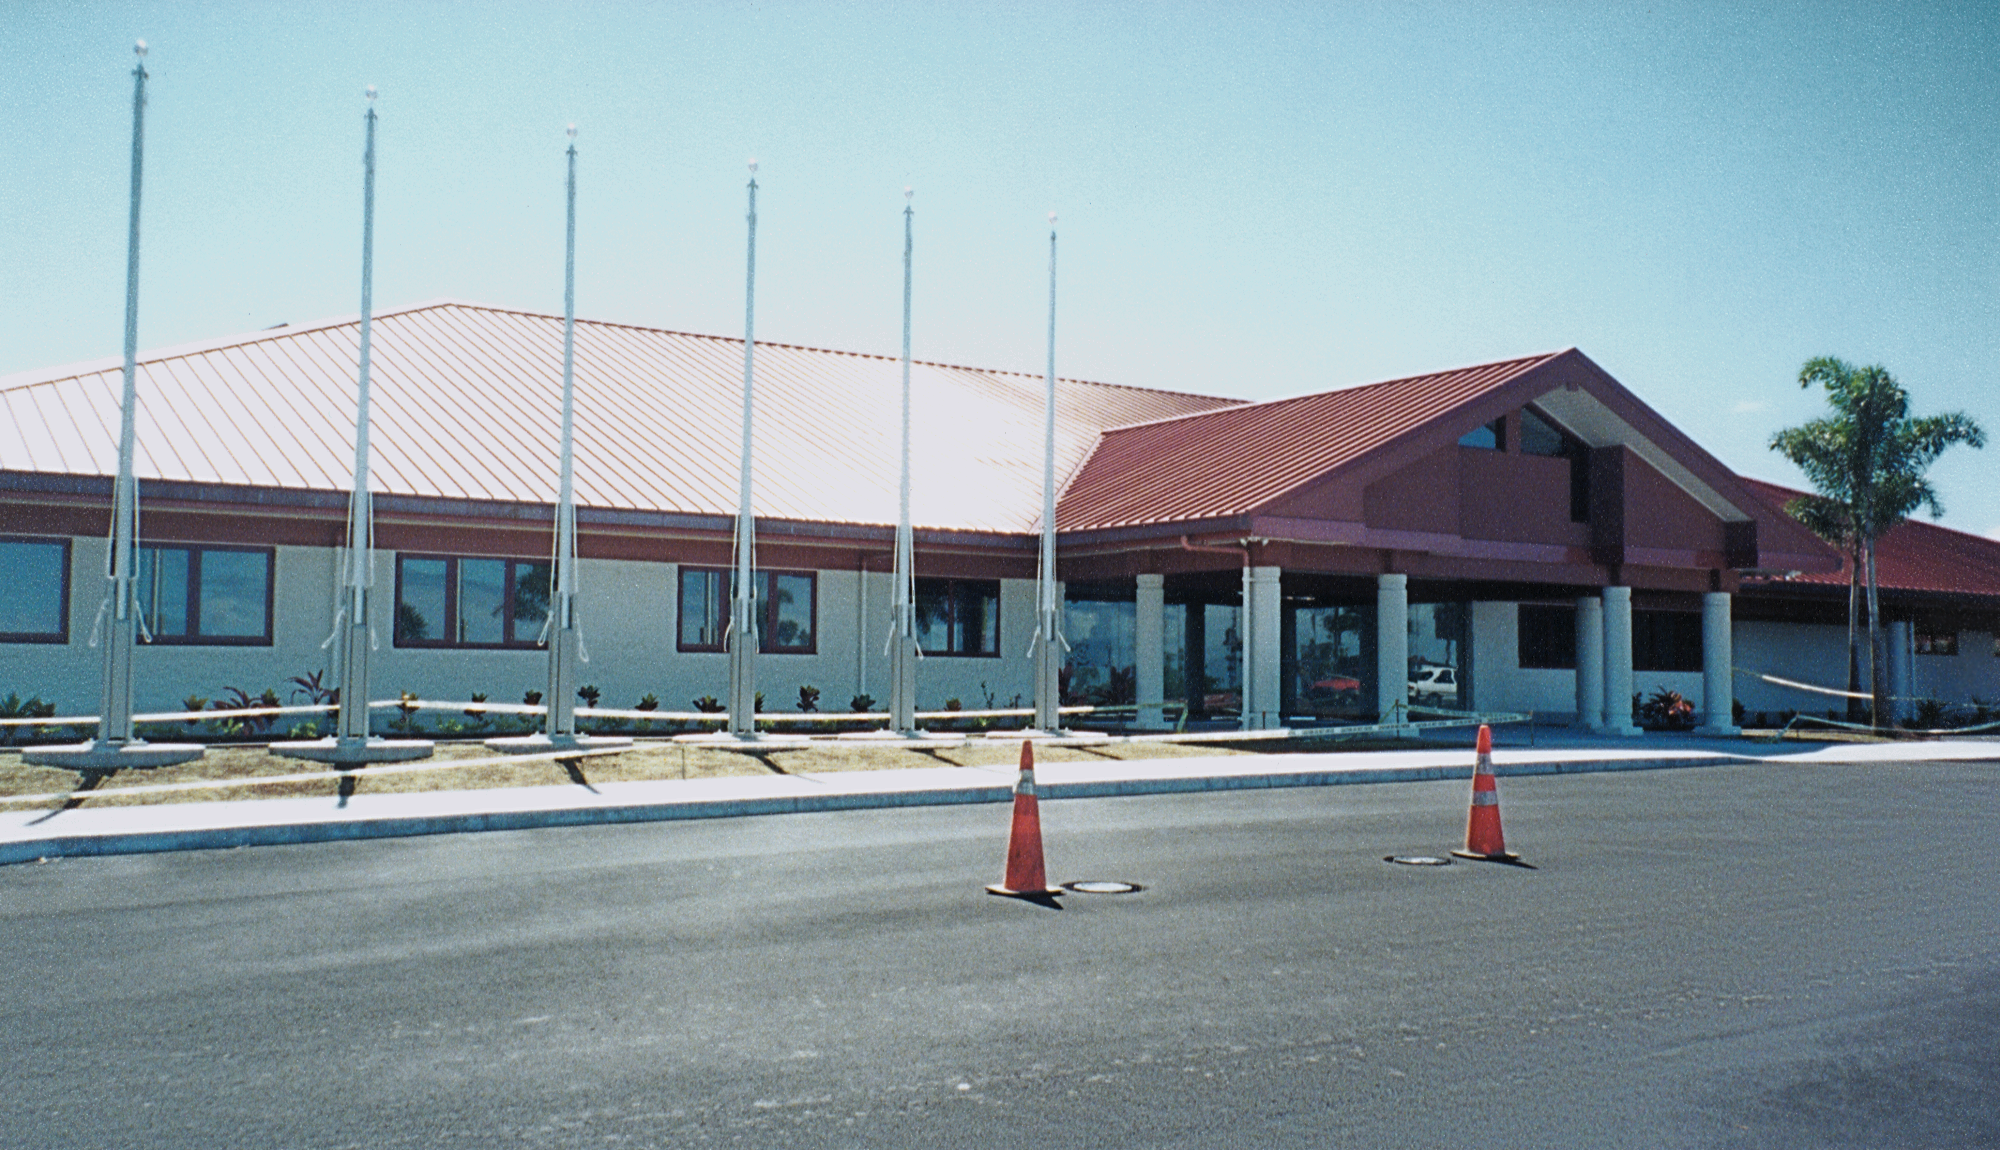

Gemini North, Hawaii

The front of the Hilo base facility, showing the flagpoles. June 19th 1998.

Credit: NOIRLab/NSF/AURA